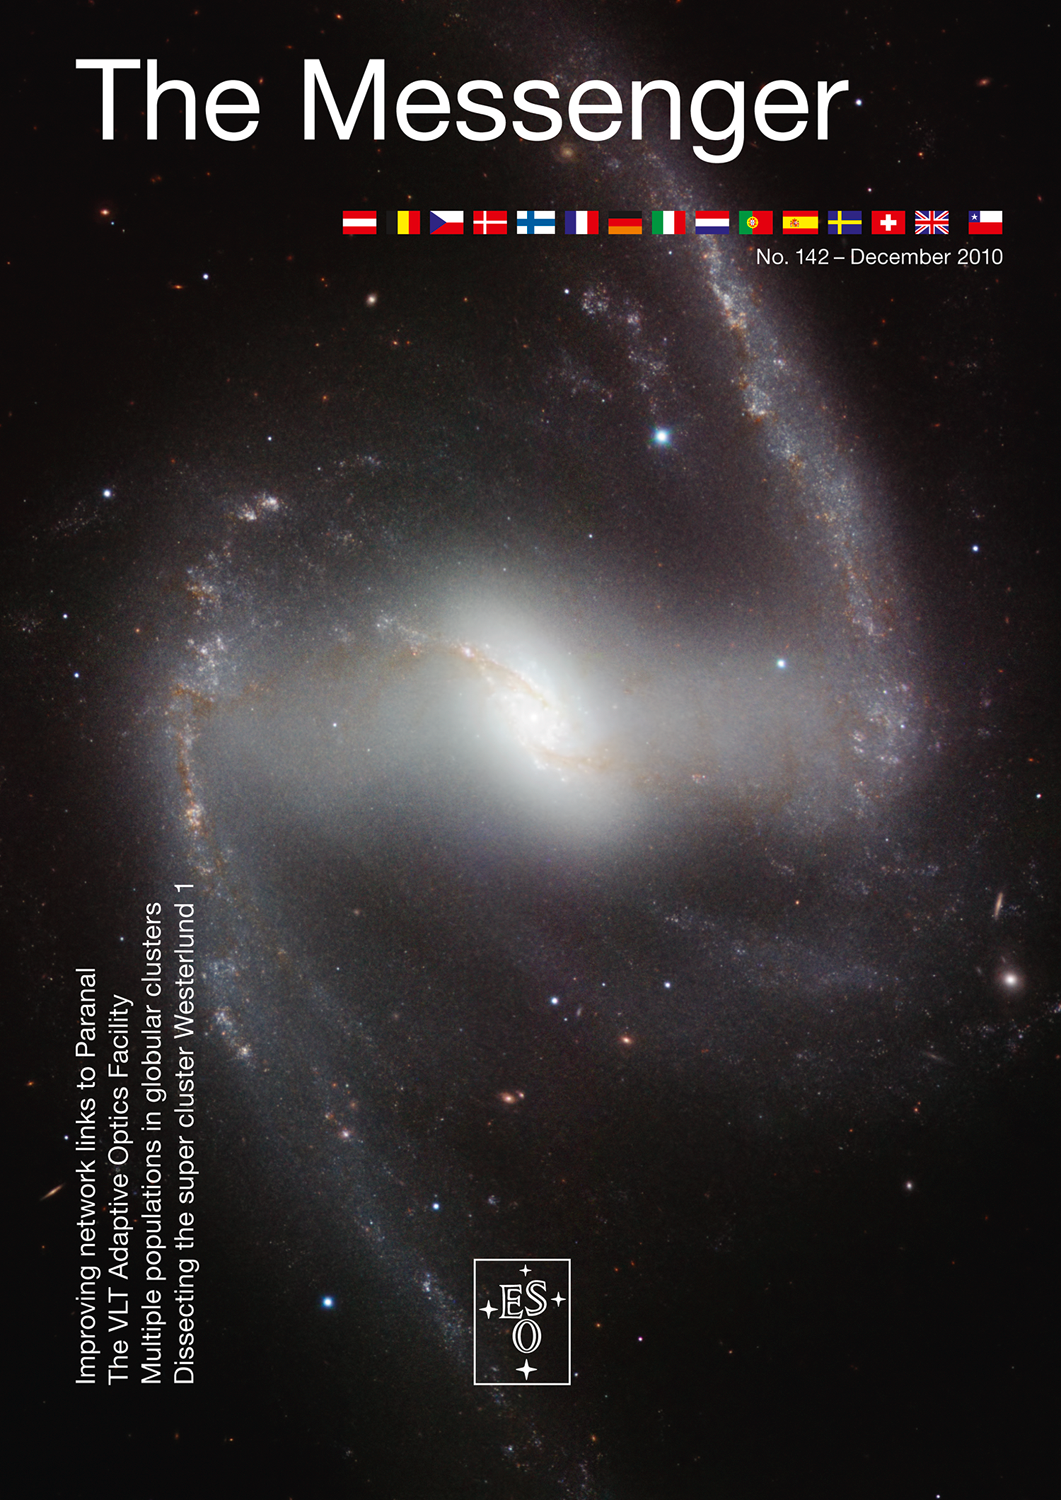

Cover of The Messenger No. 142

Credit: ESO